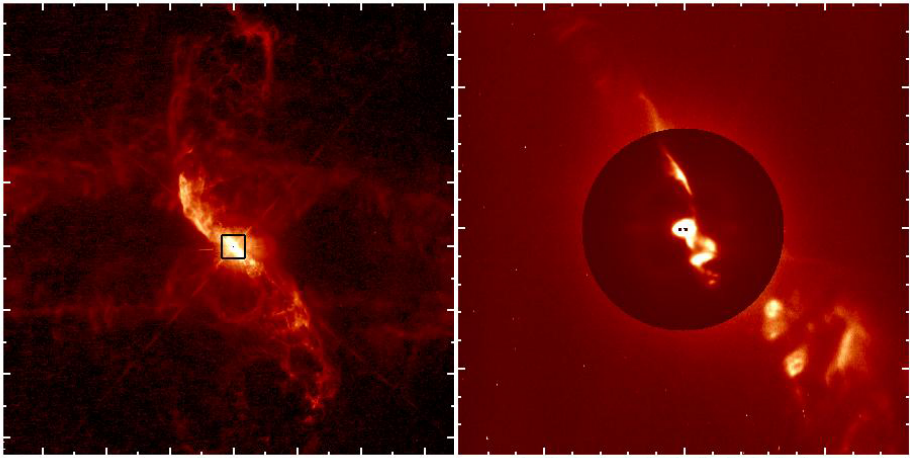

SPHERE/ZIMPOL observations of R Aquarii

New SPHERE/ZIMPOL observations of R Aquarii shows the binary star itself, as well as the jets of material spewing from the stellar couple. The fantastically-detailed images allow the giant star and the white dwarf star in R Aquarii to be resolved.

Credit: Schmid et al./ESO